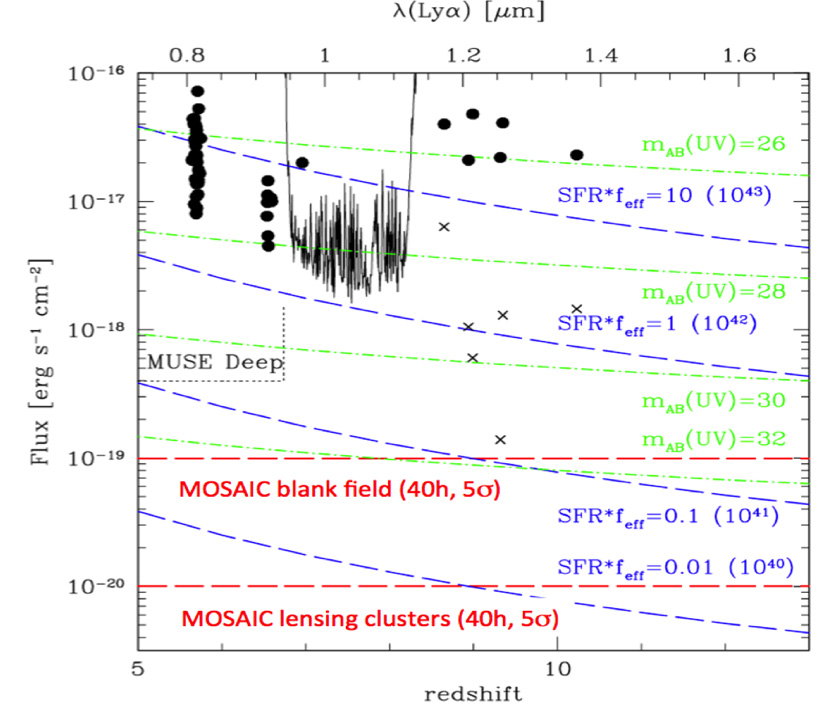

Lyα sensitivities vs. redshift for MOSAIC compared with the expected fluxes and the deepest Lyα observations available at z>5

MOSAIC will measure Lyα line fluxes up to ~ 40 times deeper than current samples at z ~7 (blank fields), ~ 40 times deeper than current searches for Lyα emission from z~7-8.5 (lensed galaxies), and >100 times deeper than the current searches at z~8-10. It will also extend Lyα searches up to z~13, and undertake spectroscopy of large numbers of galaxies down to mAB~30, which are presumably the dominant population of reionisation sources, unachievable with other planned ELT instruments. Finally, it will reach an effective Lyα transmission (feff) of 10% for the faintest objects (and lower values for the brighter objects). Blue dashed lines: Expected fluxes for a range of SFR×feff, ranging from 10 to 0.01 M⨀/yr, where feff is the effective Lyα transmissions. Green dash-dotted lines: Expected Lyα flux for star-forming galaxies, with their rest-frame UV continuum magnitudes (feff = 1). Filled circles: Observations from Shimasaku et al. (2006), Kashikawa et al. (2006), and Ota et al. (2008) at z = 5.7, 6.5, and 7, respectively. Crosses: Intrinsic fluxes for lensed candidates from Stark et al. (2007). Black spectrum: Flux limit from deep Keck-NIRSPEC spectroscopy (Richard et al. 2008). MOSAIC will provide a sensitivity gain of a factor of ≥40, potentially extending up to z~13. For galaxies lensed by clusters, we will be able to measure IGM transmissions down to even fainter physical limits.

Credit: MOSAIC Consortium